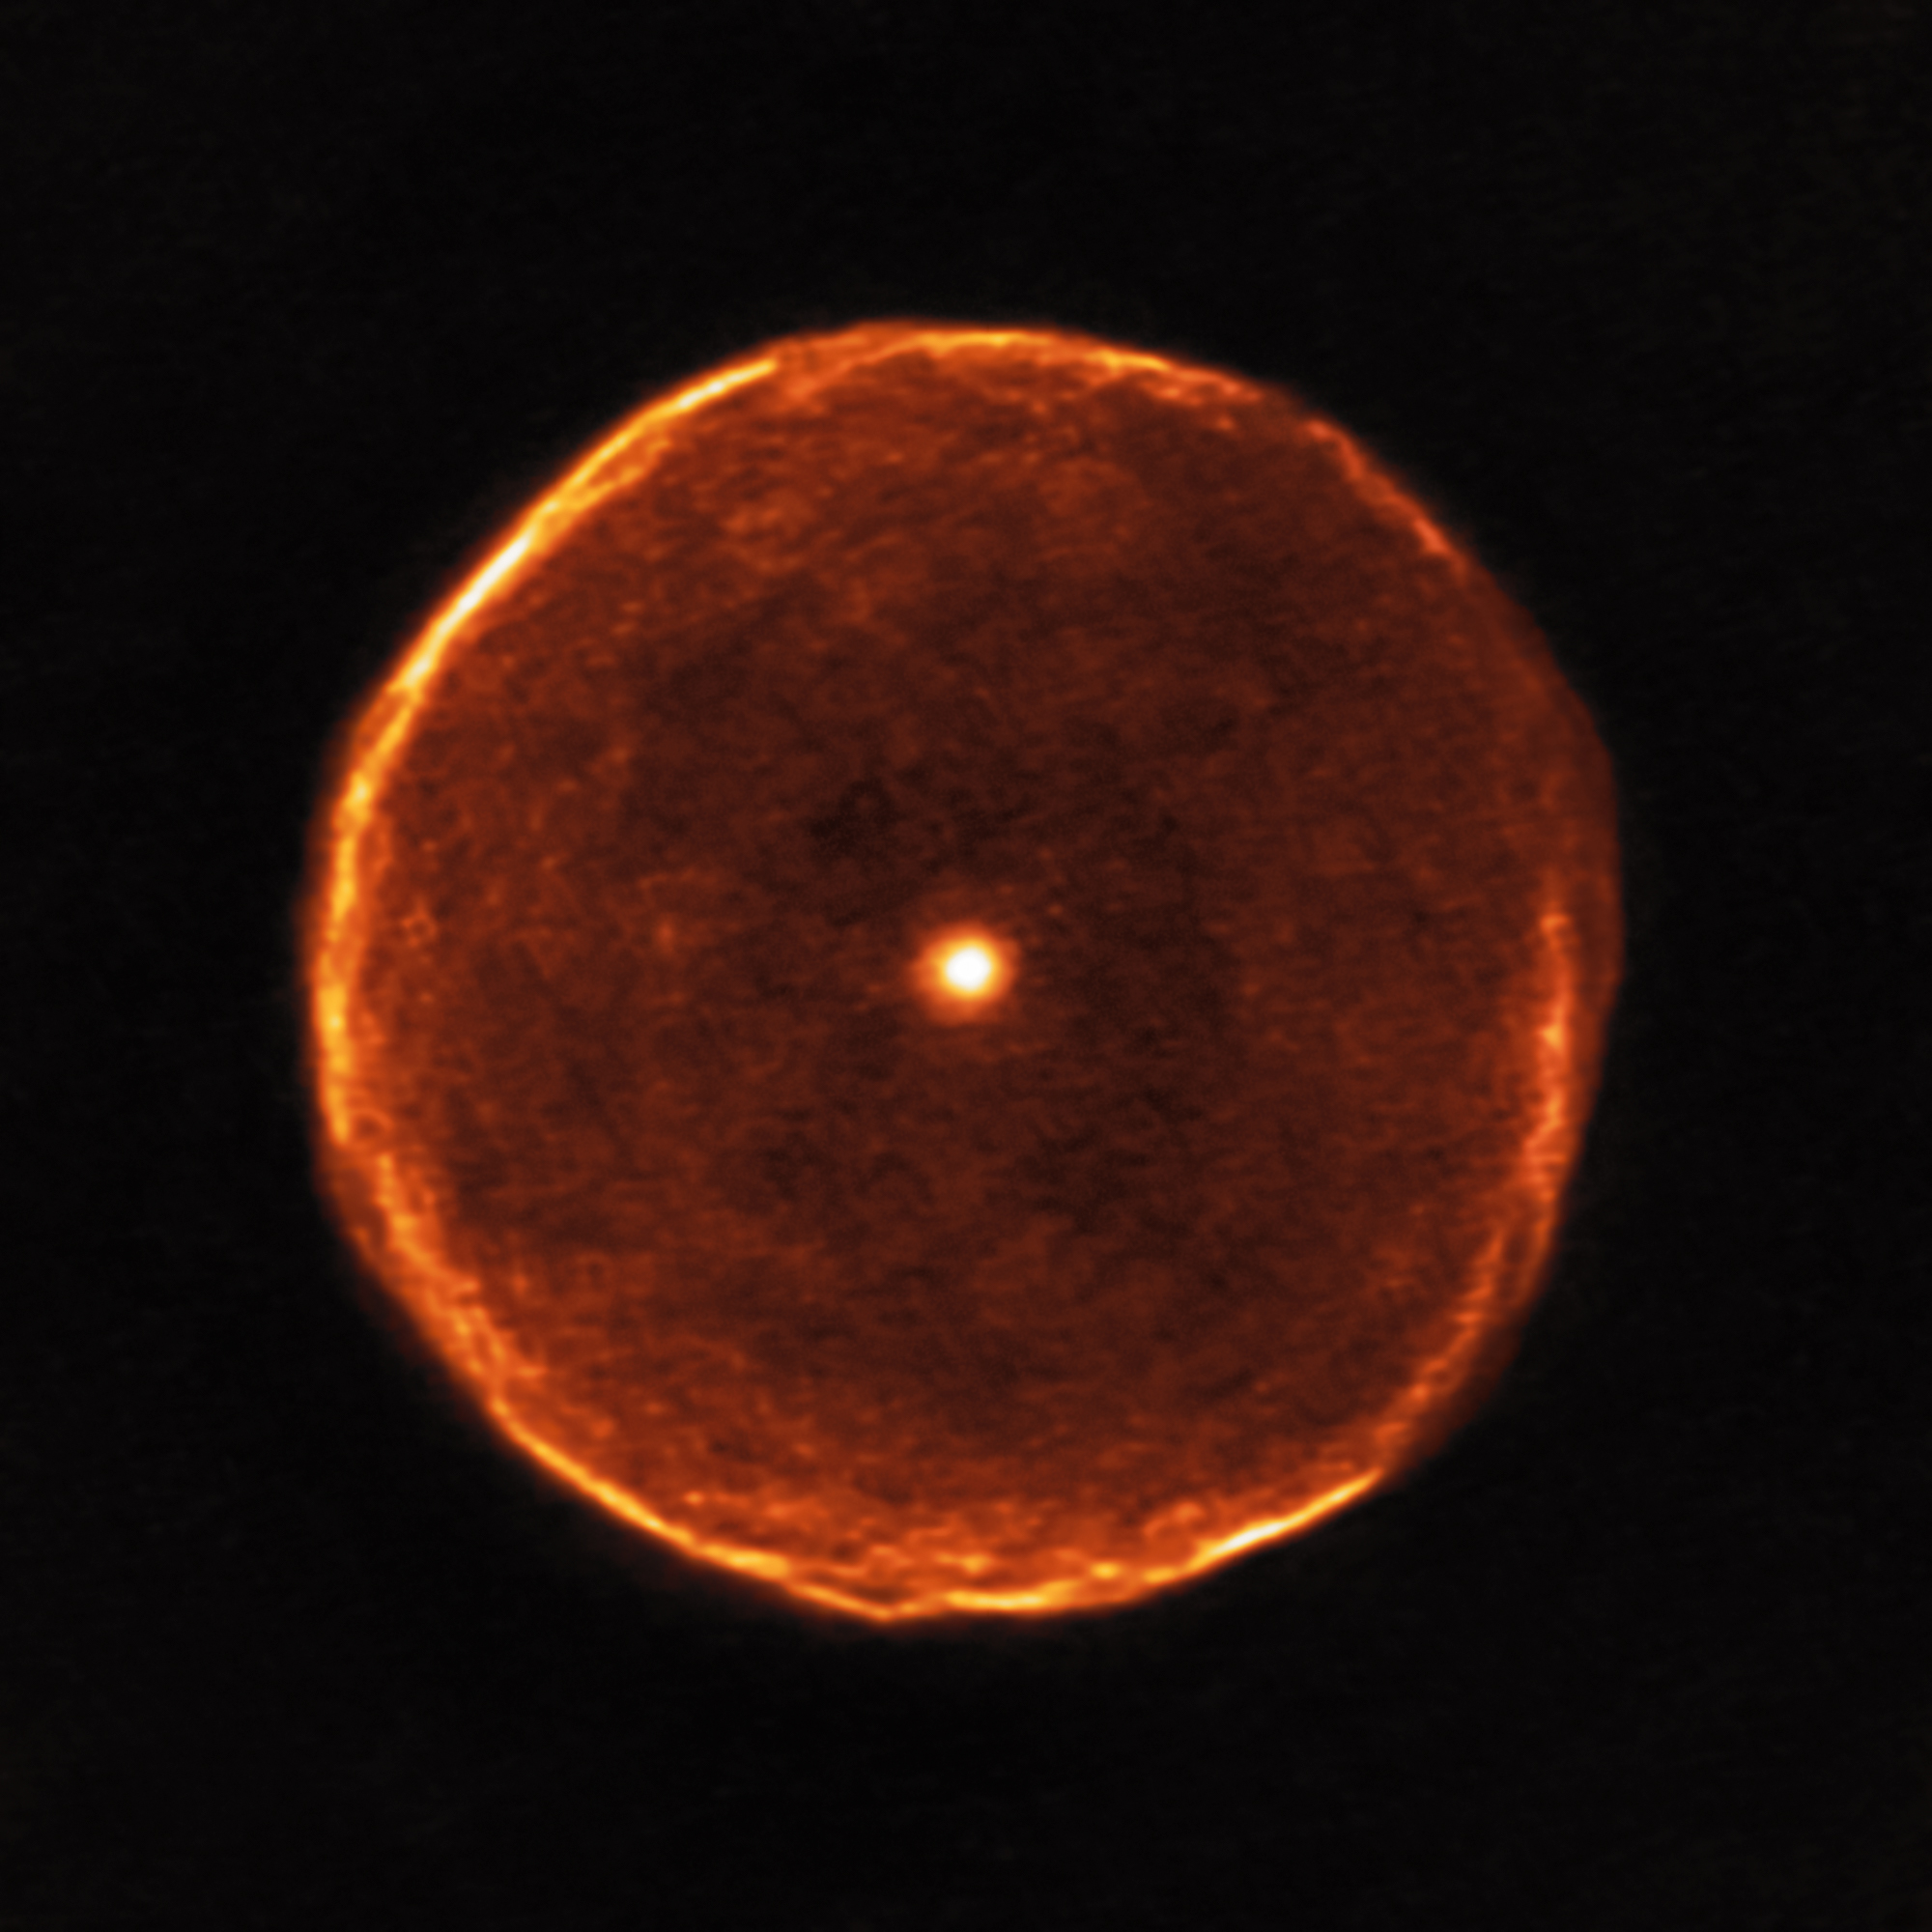

Aging Star Blows Off Smoky Bubble

This ALMA image reveals much finer structure in the U Antliae shell than has previously been possible. Around 2700 years ago, U Antliae went through a short period of rapid mass loss. During this period of only a few hundred years, the material making up the shell seen in the new ALMA data was ejected at high speed. Examination of this shell in further detail also shows some evidence of thin, wispy clouds known as filamentary substructures.

Credit: ALMA (ESO/NAOJ/NRAO)/F. Kerschbaum